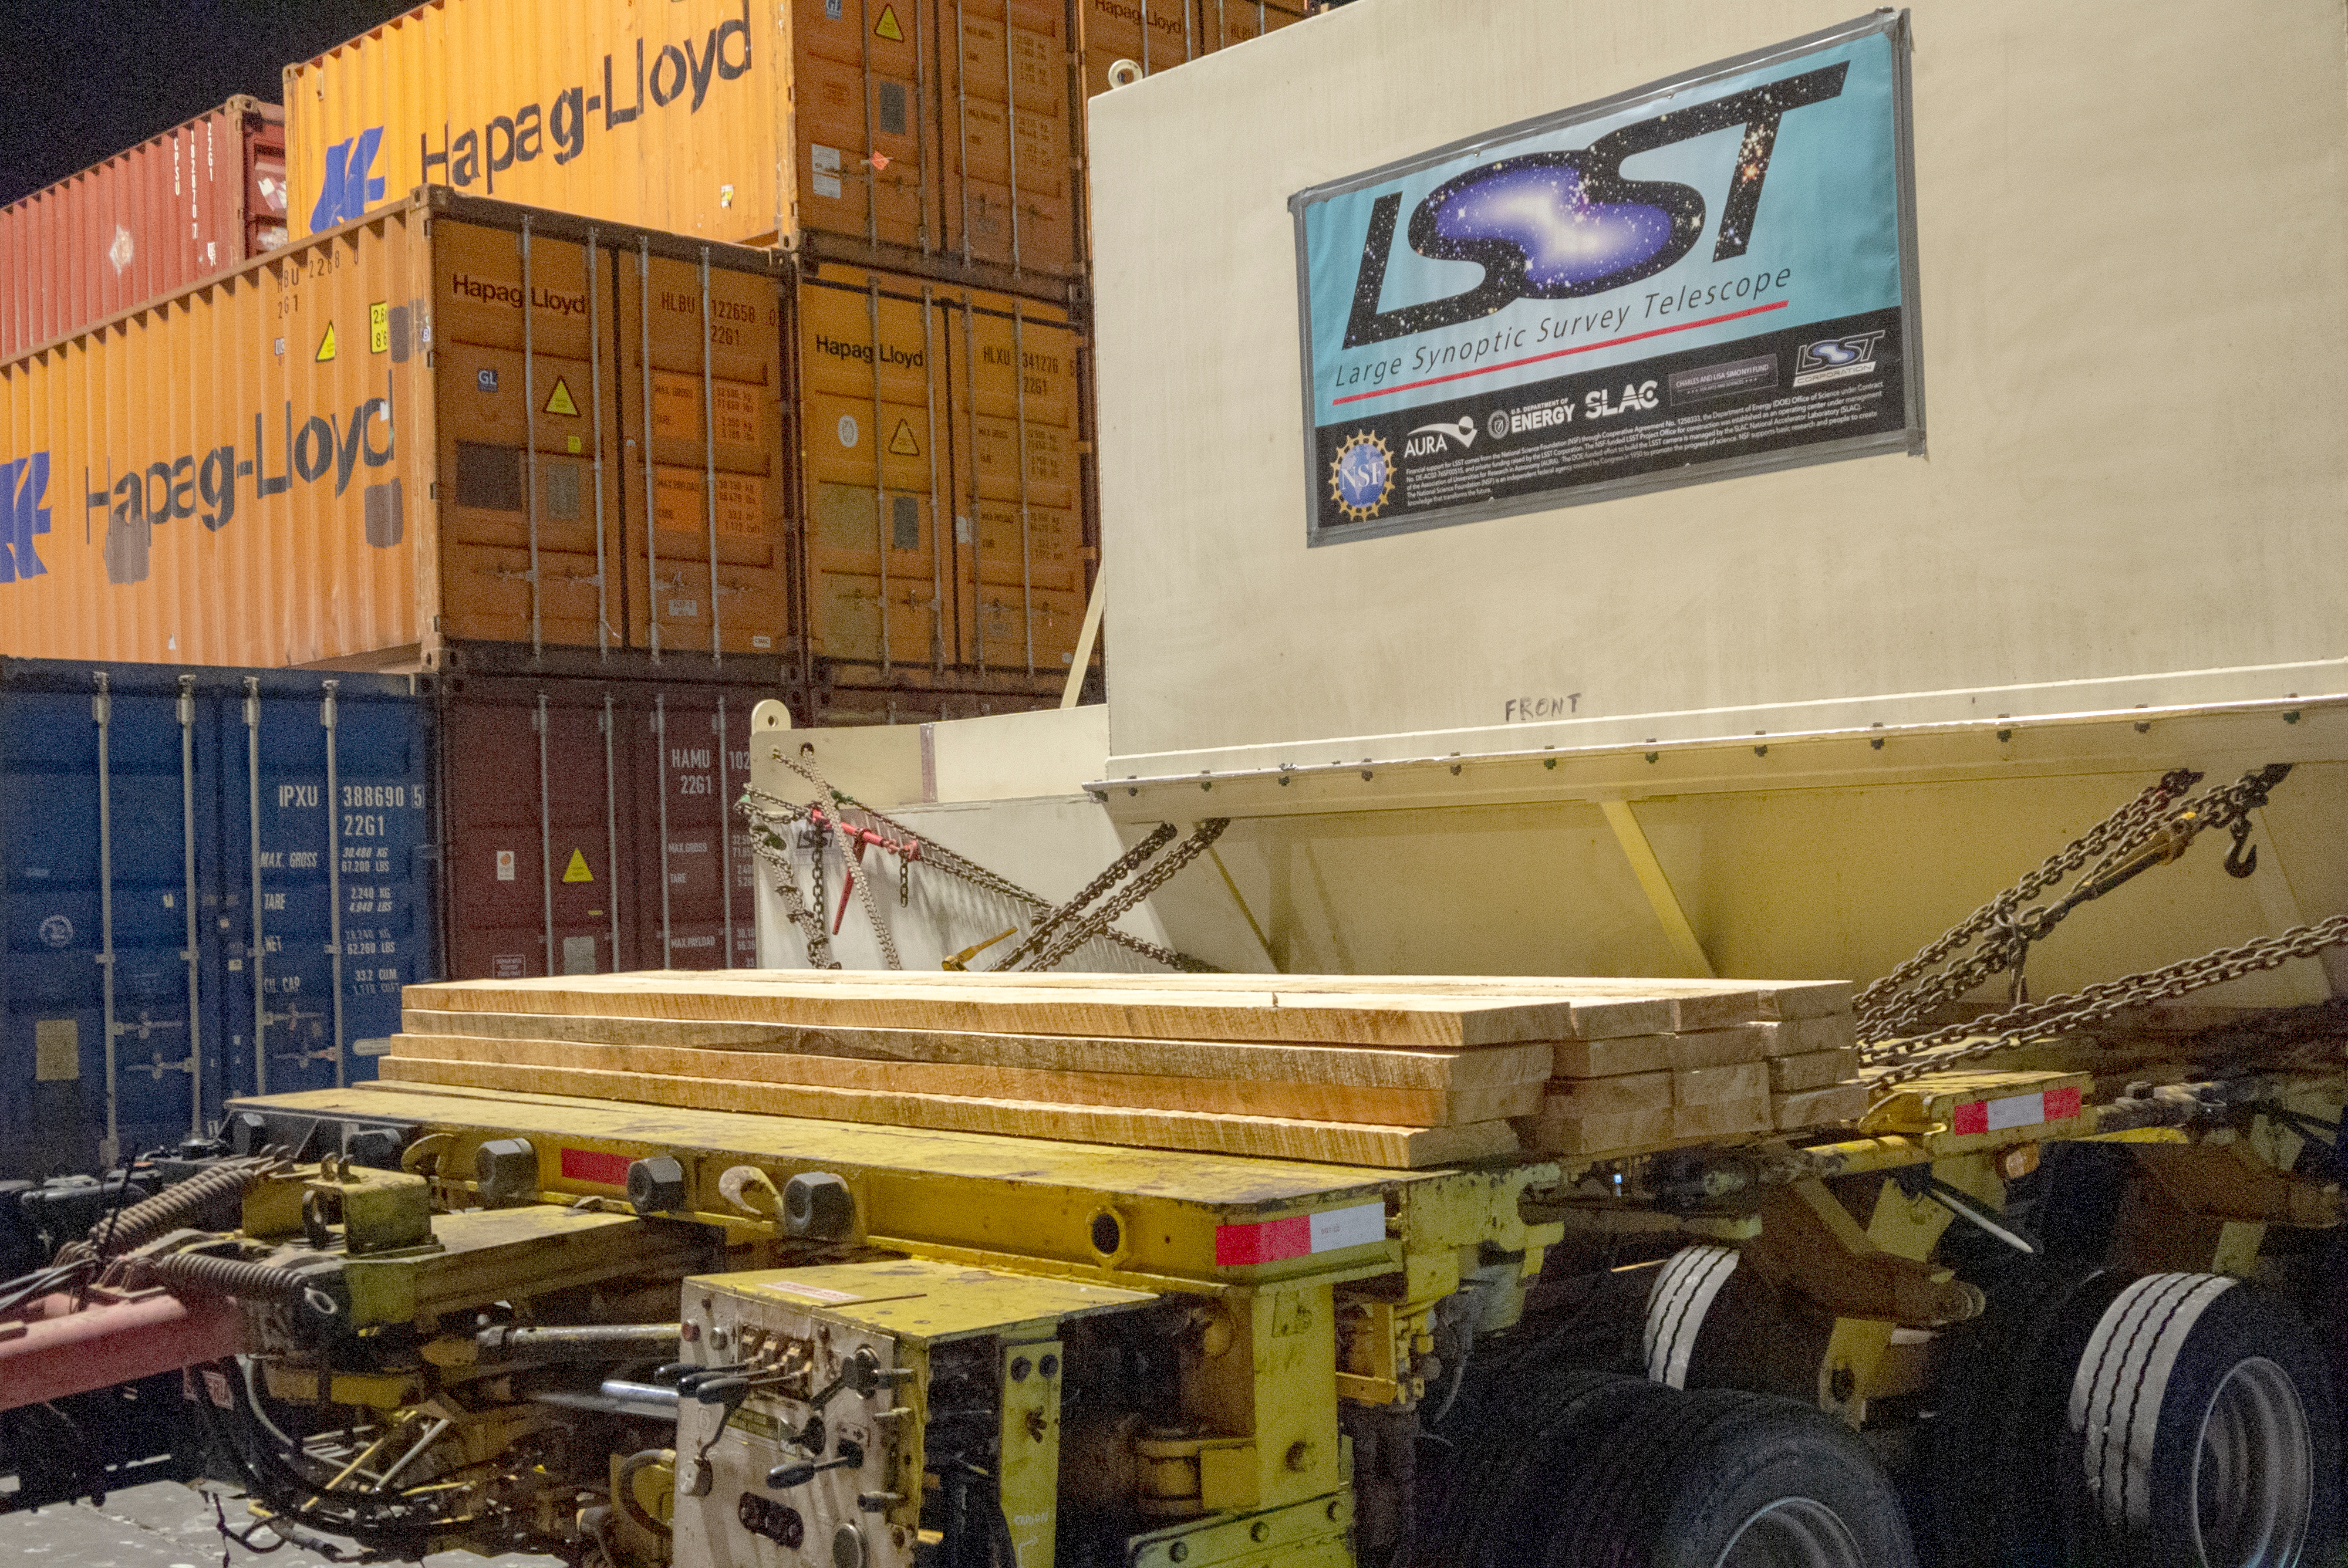

M1M3 Arrives in Chile

The LSST Primary/Tertiary Mirror (M1M3) arrived in the port of Coquimbo on May 7, and was transported to the LSST summit facility building over the next several days. It arrived on the summit on May 11, 2019.

Credit: Rubin Observatory/NSF/AURA